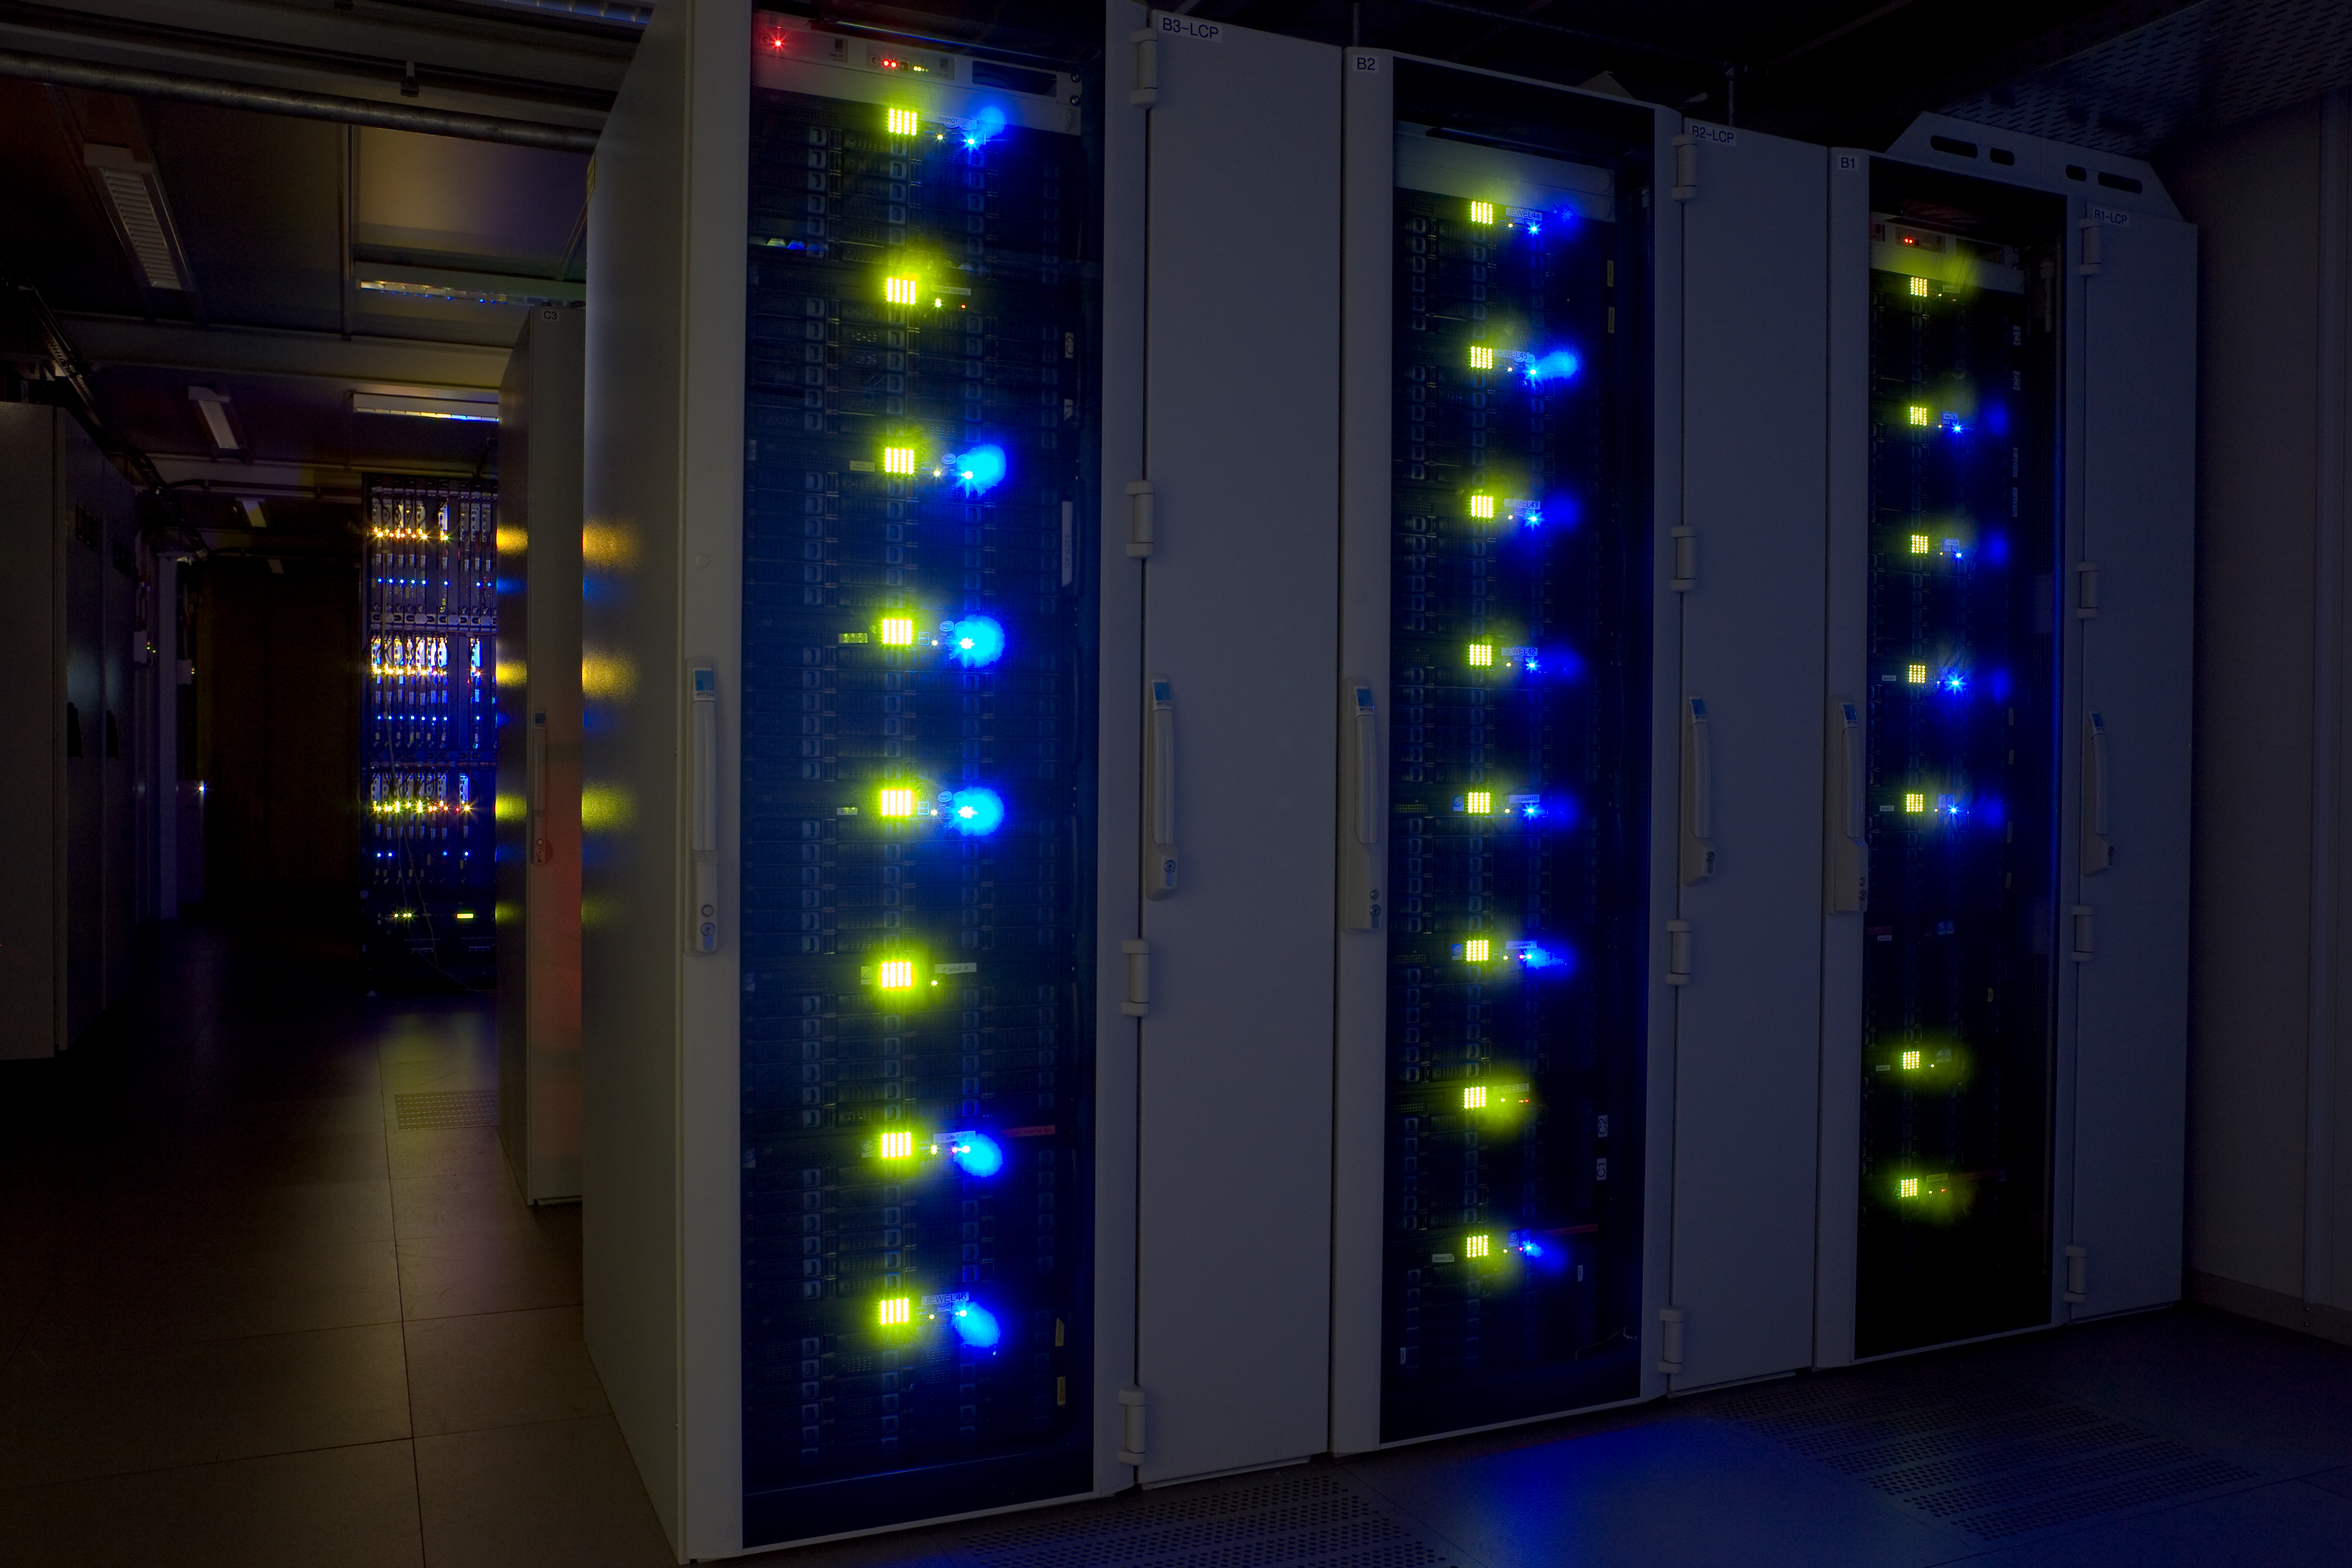

ESO Science Archive Facility

The science archive is located at ESO Headquarters in Garching. It holds all astronomical data ever produced by the VLT, and most of those from La Silla. This data is all made available to the public and over 1 PB are stored in the disk servers seen on this photo.

Credit: ESO/H.H.Heyer